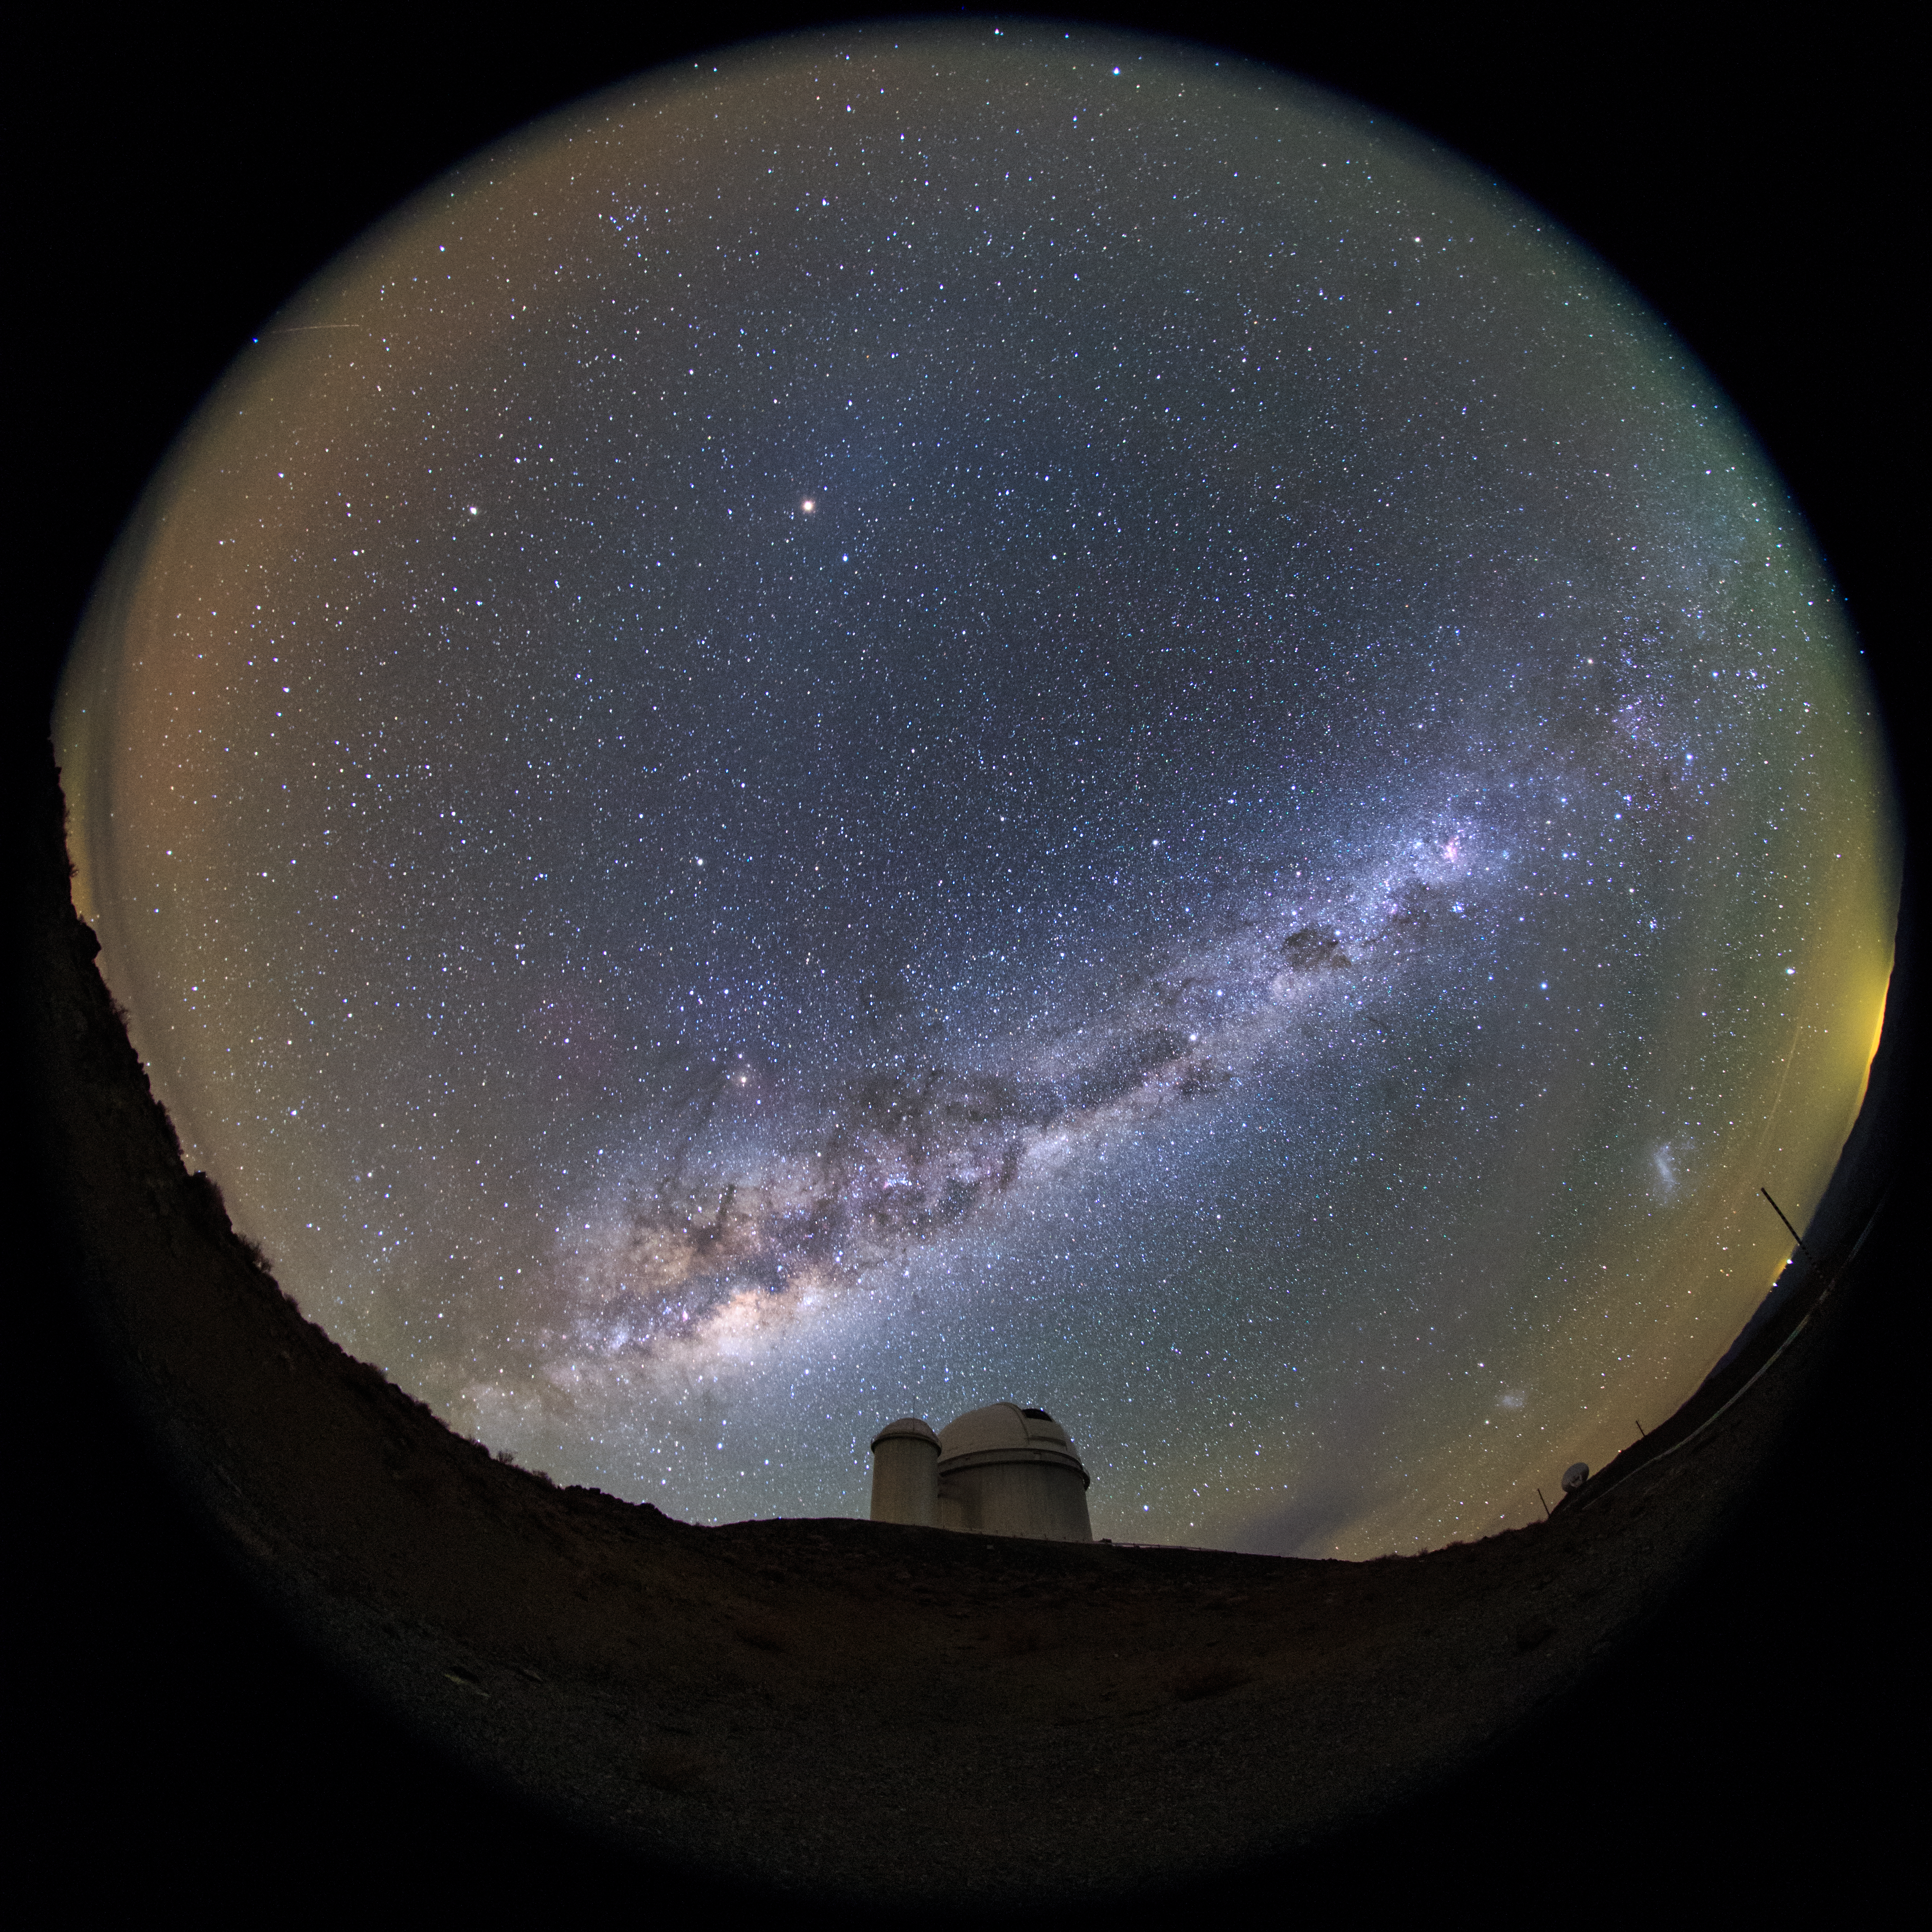

ESO 3.6-metre telescope fish-eye view

Our Milky Way can be seen to stretch above the ESO 3.6-metre telescope in this ultra HD fish-eye (fulldome) view taken from La Silla. The telescope is home to the world's foremost extrasolar planet hunter: High Accuracy Radial velocity Planet Searcher (HARPS), a spectrograph with unrivalled precision.

Credit: ESO/B. Tafreshi (twanight.org)